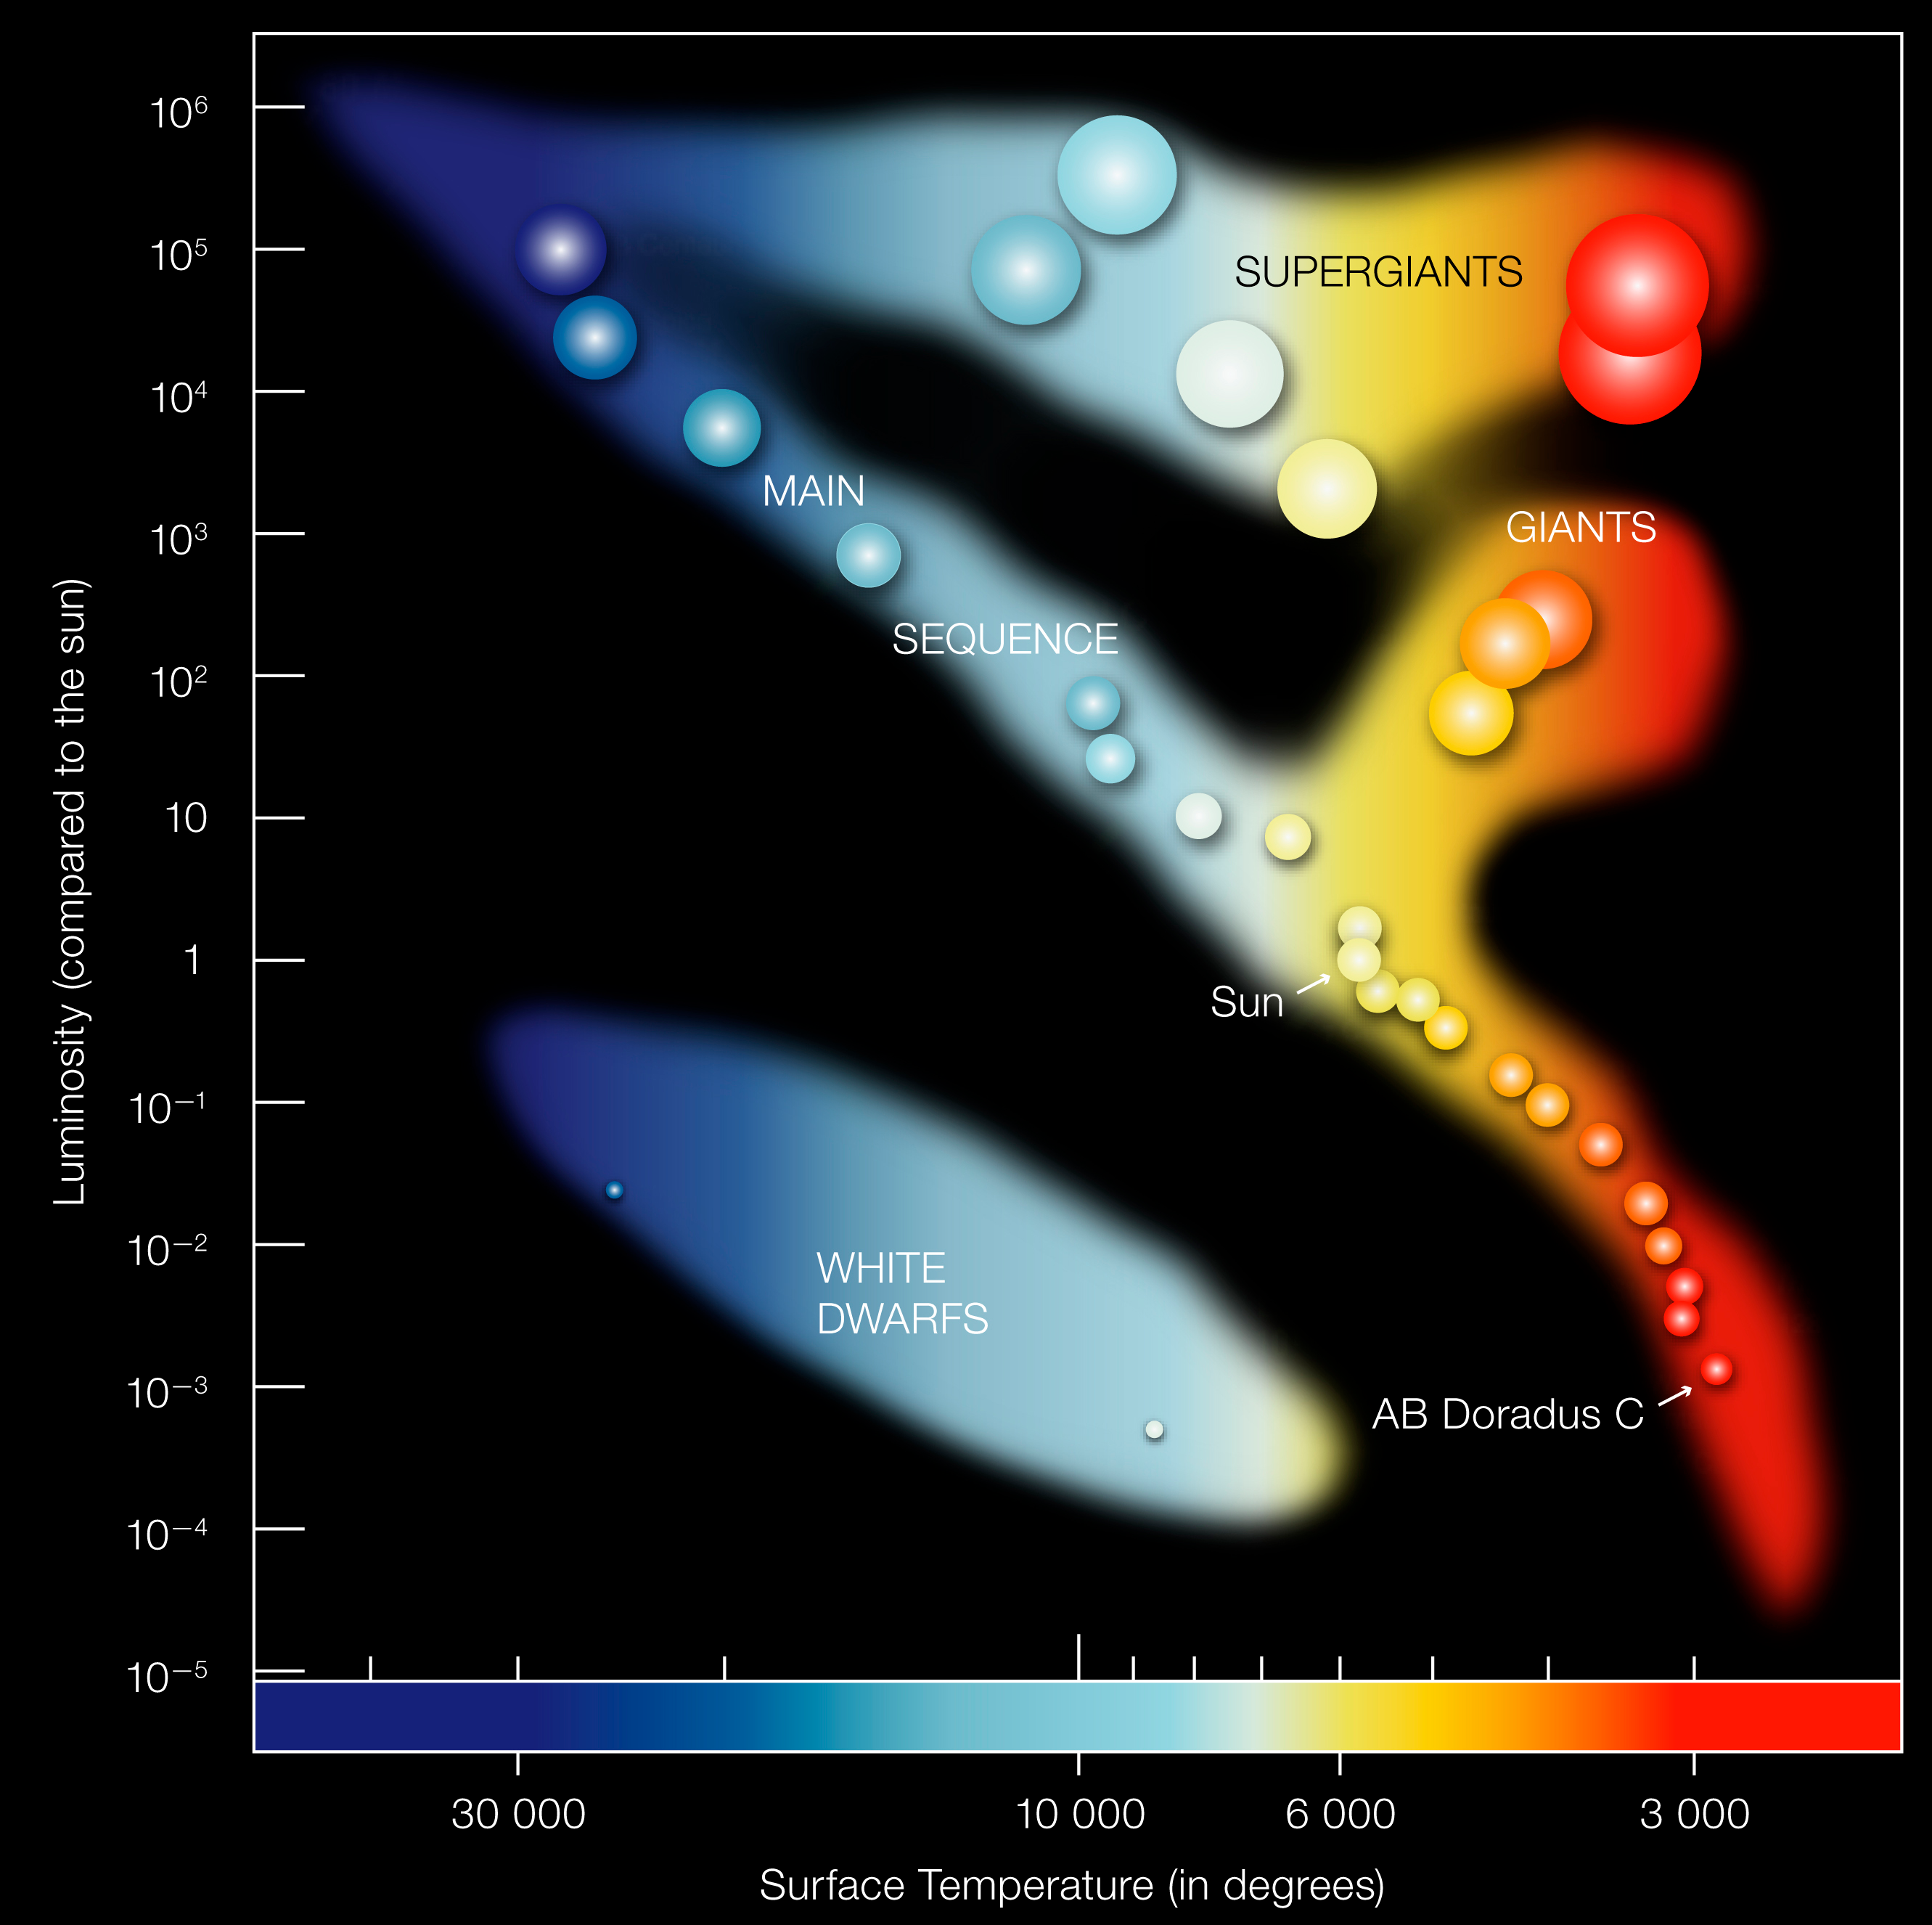

Hertzsprung-Russell Diagram

In the Hertzprung-Russell diagram the temperatures of stars are plotted against their luminosities. The position of a star in the diagram provides information about its present stage and its mass. Stars that burn hydrogen into helium lie on the diagonal branch, the so-called main sequence. Red dwarfs like AB Doradus C lie in the cool and faint corner. AB Dor C has itself a temperature of about 3,000 degrees and a luminosity which is 0.2% that of the Sun. When a star exhausts all the hydrogen, it leaves the main sequence and becomes a red giant or a supergiant, depending on its mass (AB Doradus C will never leave the main sequence since it burns so little hydrogen). Stars with the mass of the Sun which have burnt all their fuel evolve finally into a white dwarf (left low corner).

Credit: ESO